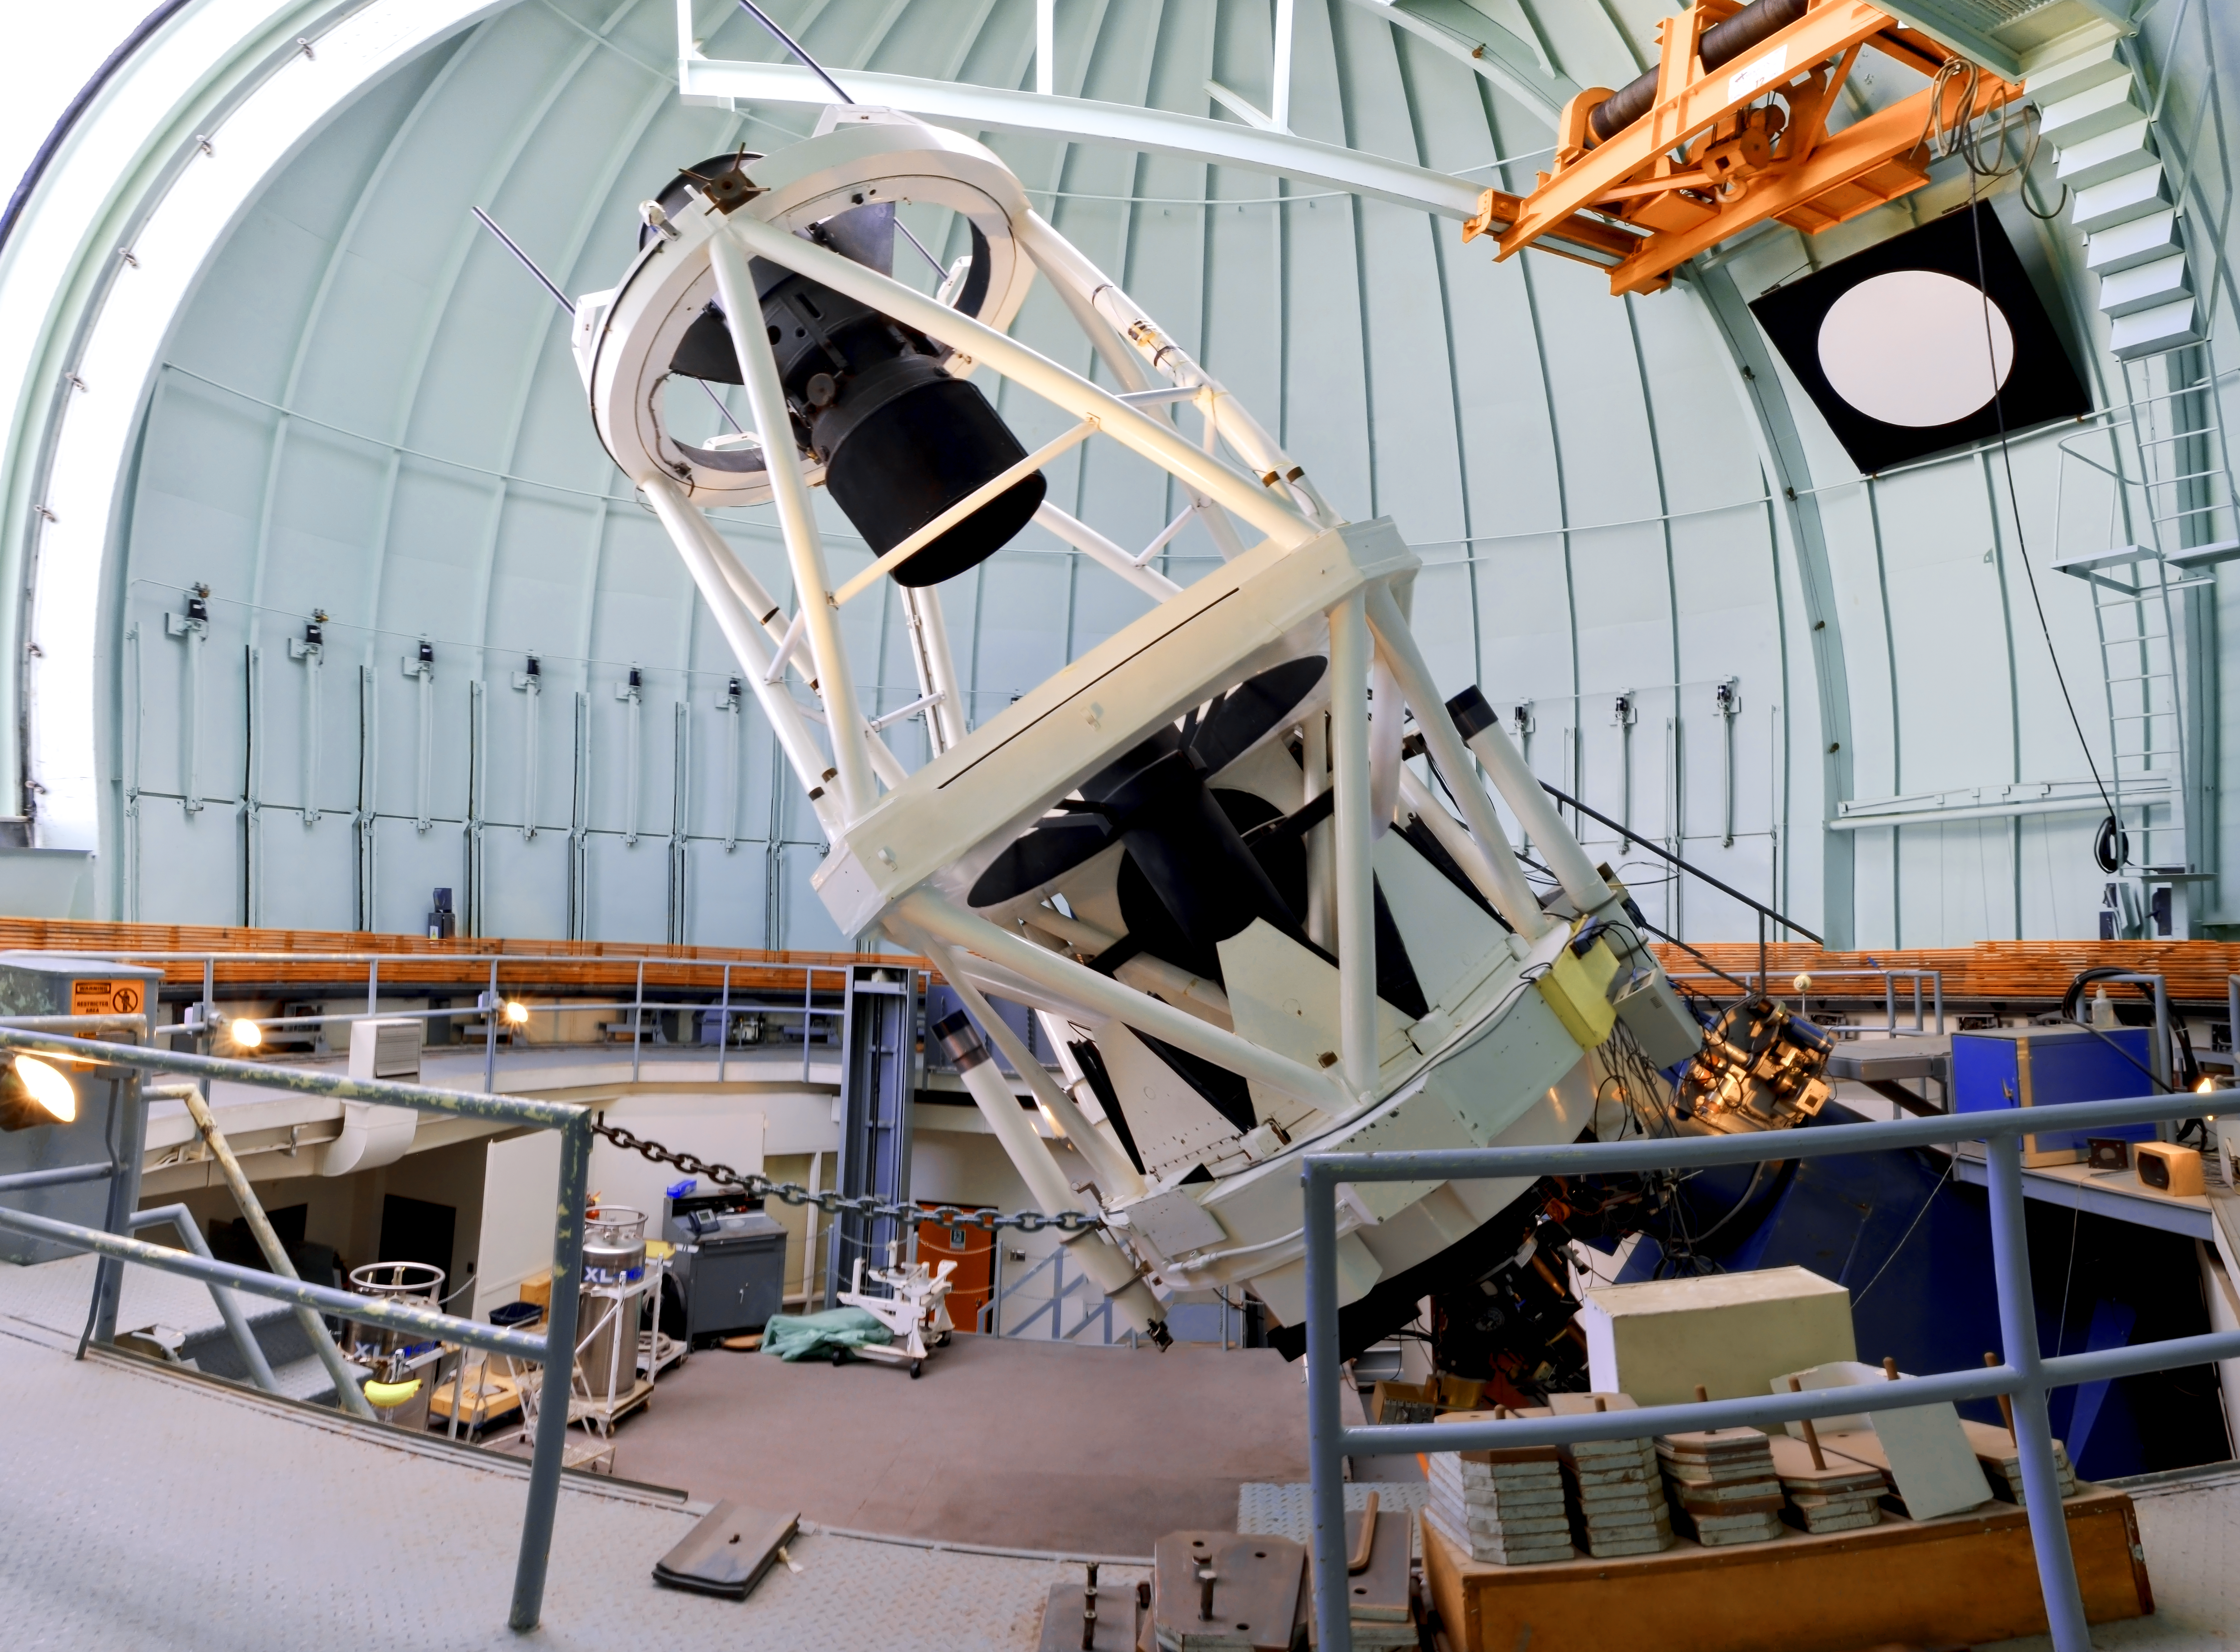

SMARTS 1.5-meter Telescope

A view of the SMARTS 1.5-meter Telescope at Cerro Tololo Inter-American Observatory.

Credit: NOIRLab/AURA/NSF/D.Munizaga